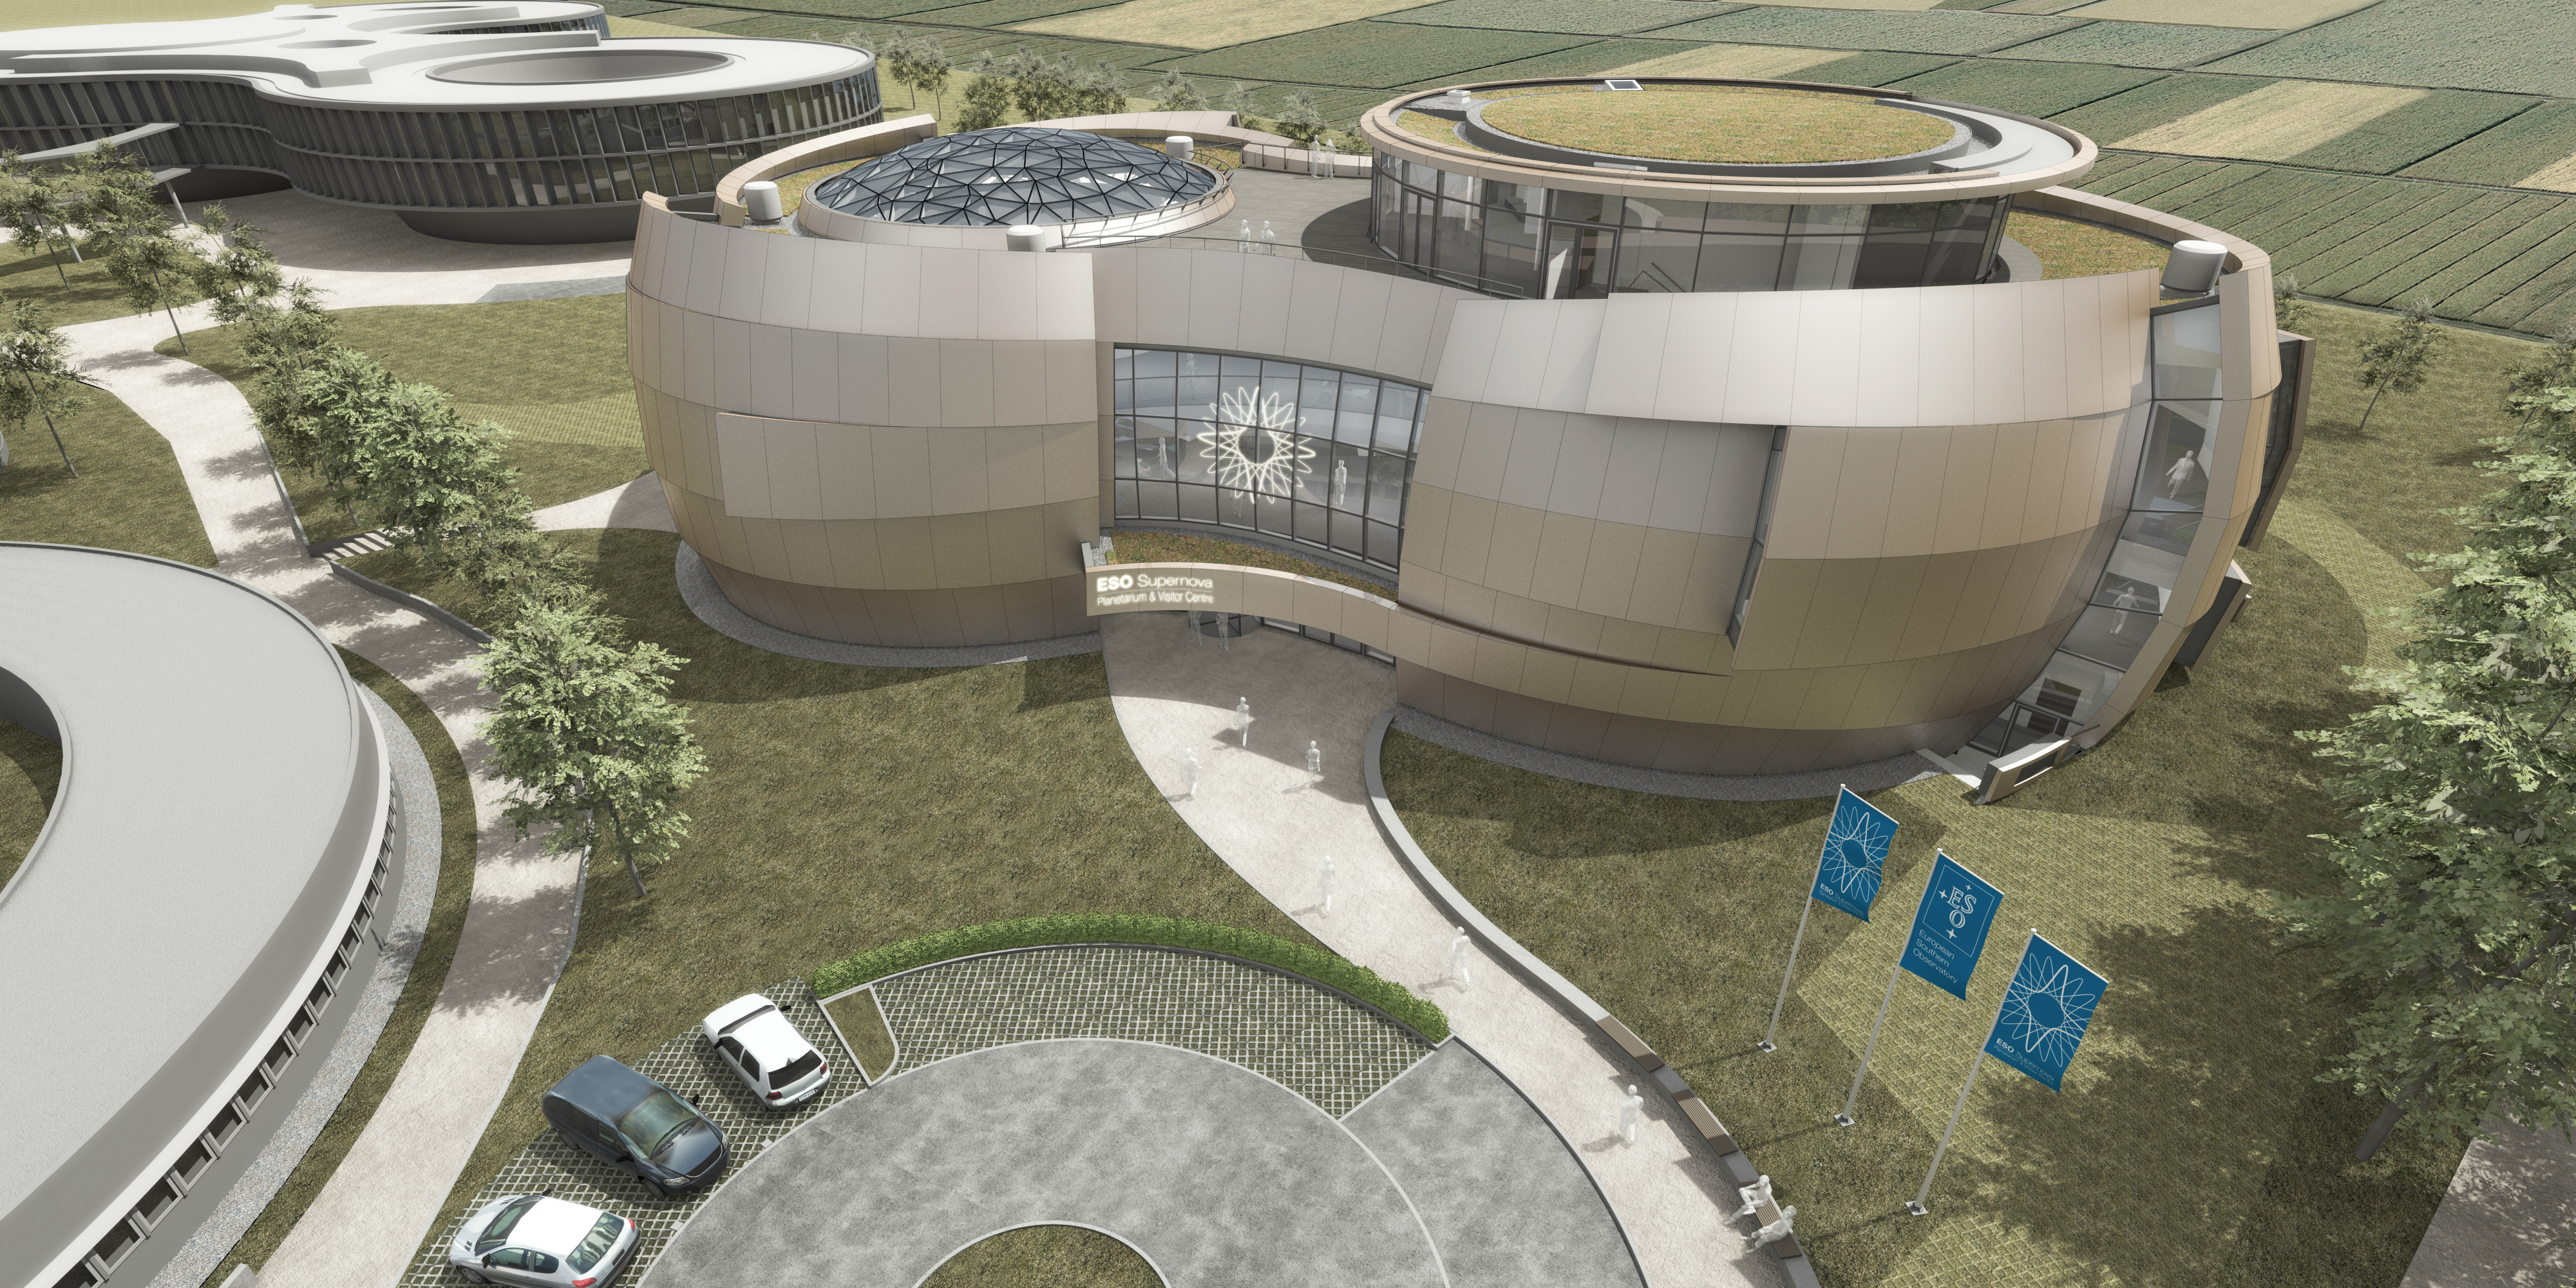

Artist’s impression of ESO Supernova Planetarium & Visitor Centre

The ESO Supernova Planetarium & Visitor Centre will be a showcase for astronomy for the public. It is made possible by a collaboration between the Heidelberg Institute for Theoretical Studies (HITS) and ESO. The Klaus Tschira Stiftung (KTS), a German foundation that supports the natural sciences, mathematics and computer science, offered to fully fund the construction and ESO will run the facility. The striking building was designed by the architects bernhardt + partner.

Credit: Architekten Bernhardt + Partner (www.bp-da.de)